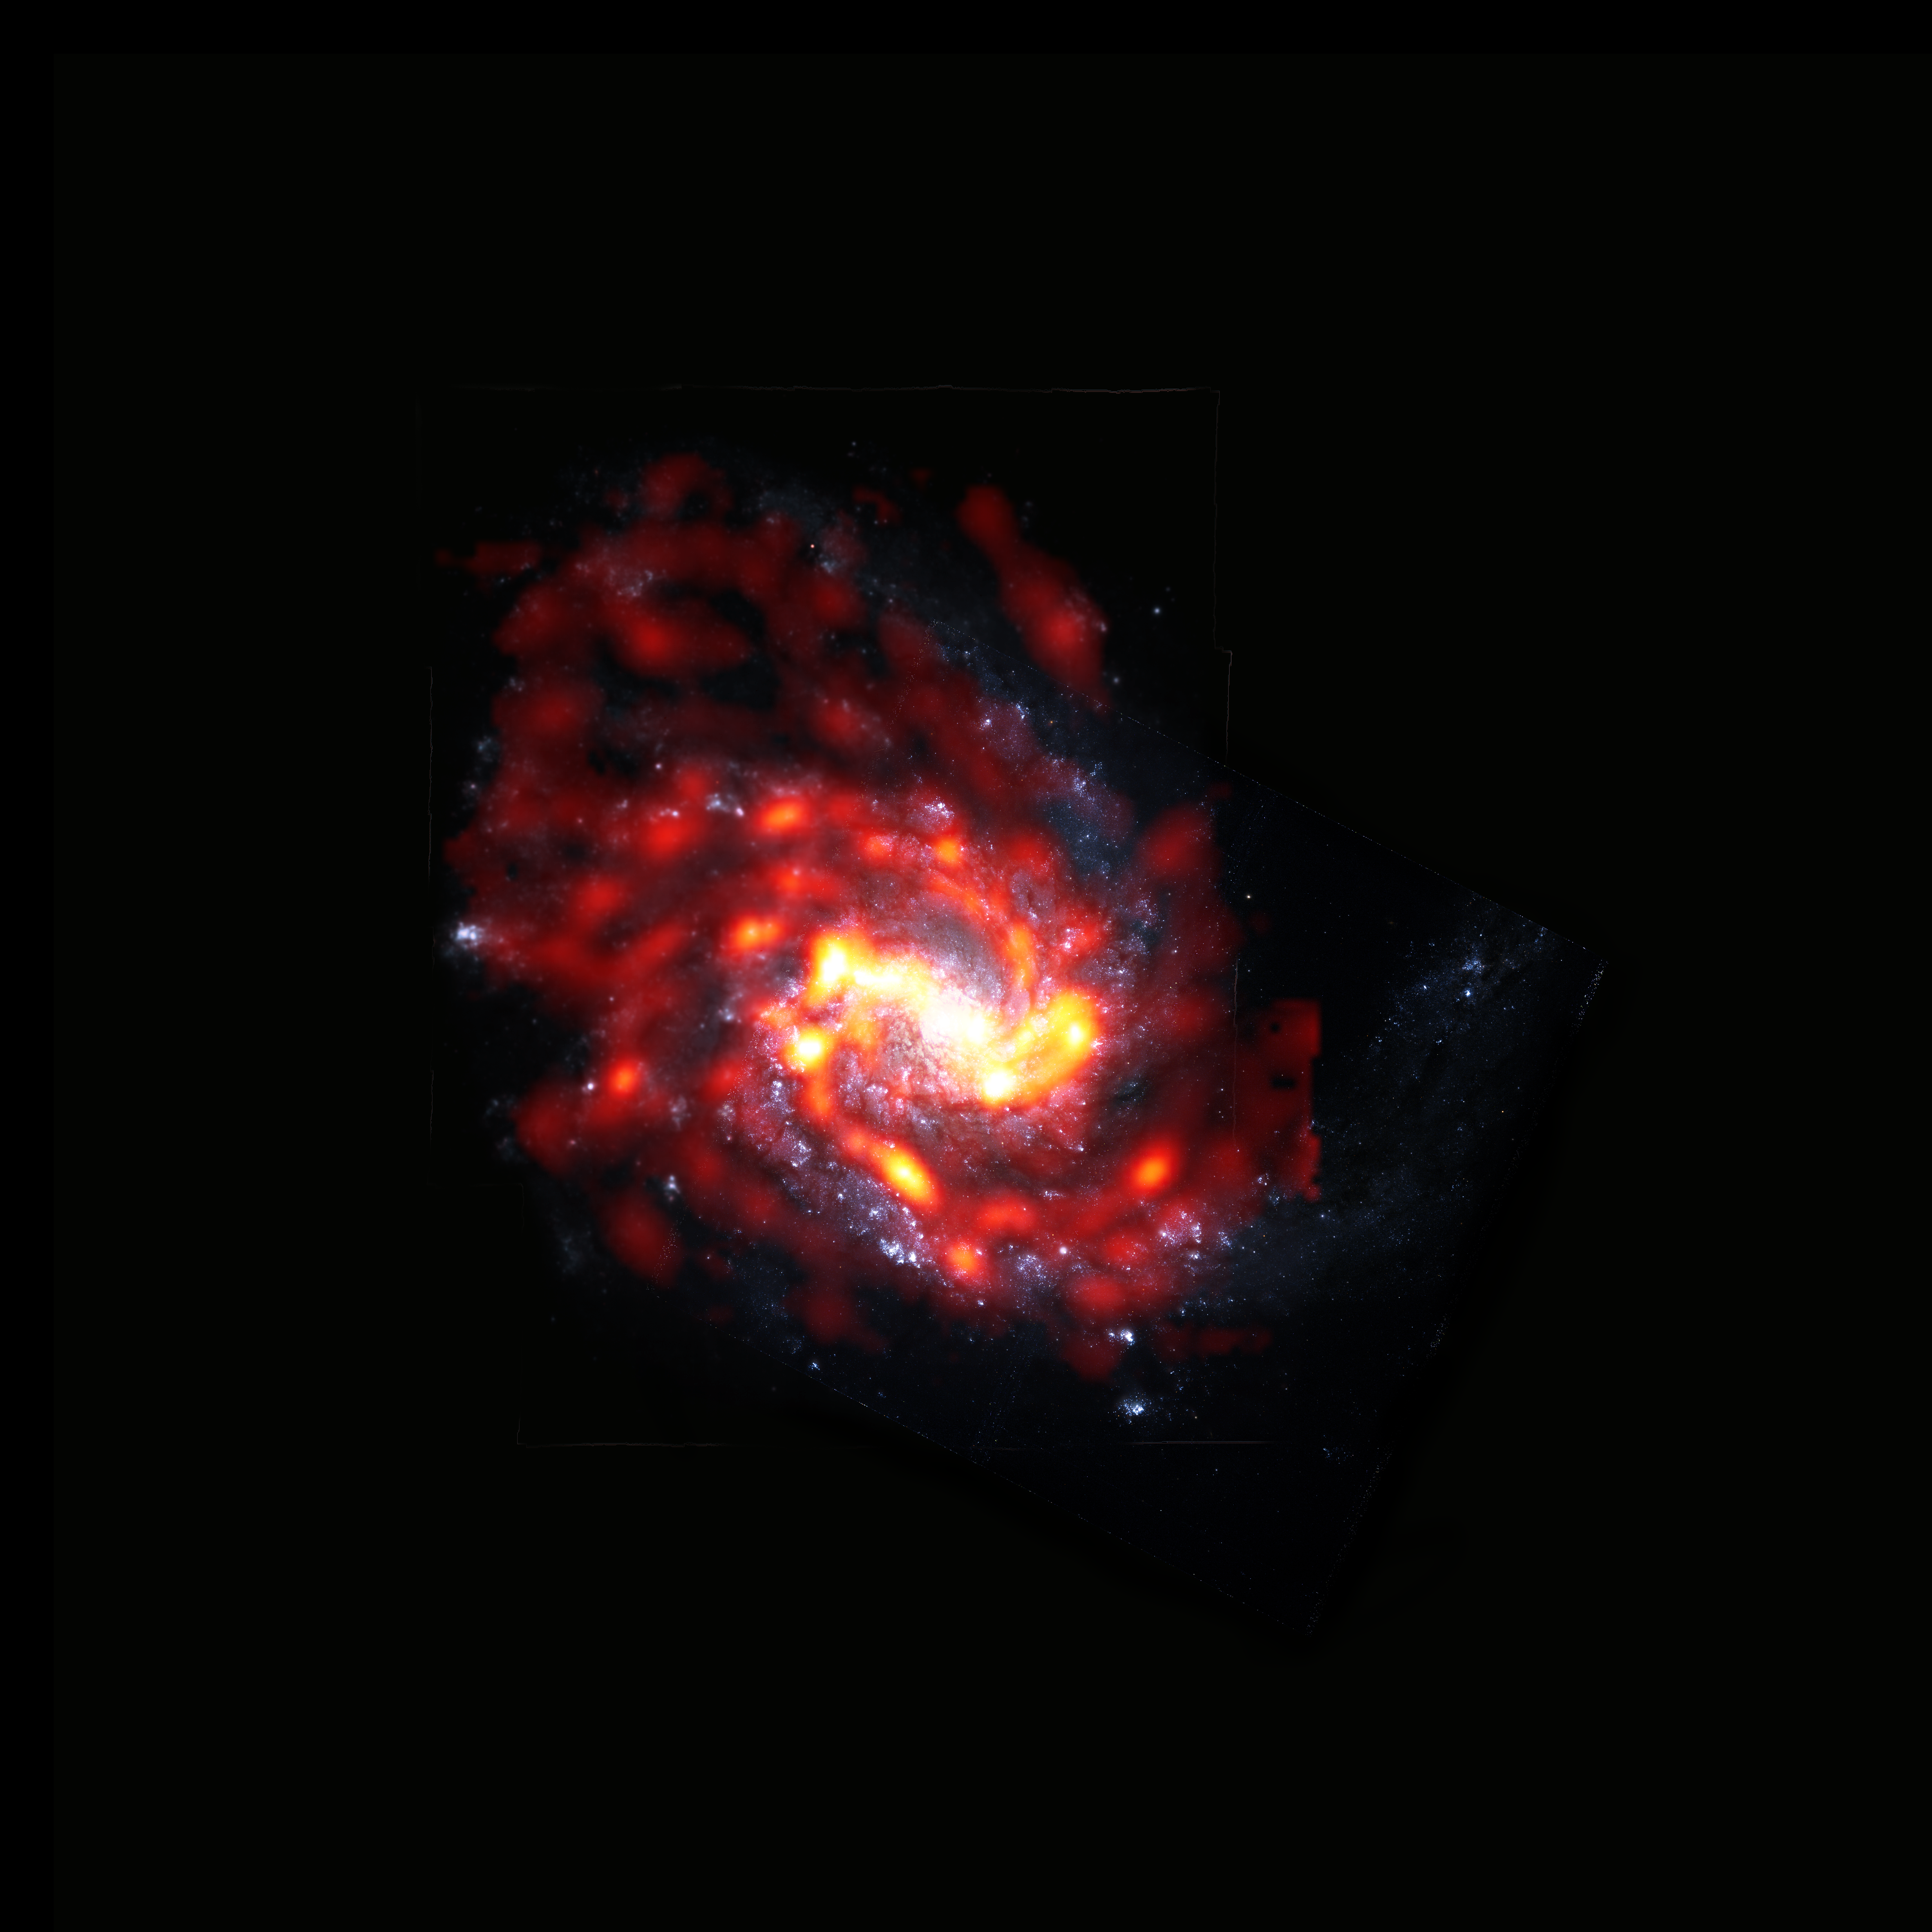

Seeing NGC 4254 with VERTICO

Spiral galaxy NGC 4254 is among the thousands of galaxies living and dying by the extreme physical processes in the Virgo Cluster. The galaxy is seen here in radio from ALMA with molecular gas in red/orange and optical from Hubble Space Telescope with stars in white/blue.

Credit: ALMA (ESO/NAOJ/NRAO)/S. Dagnello (NRAO)